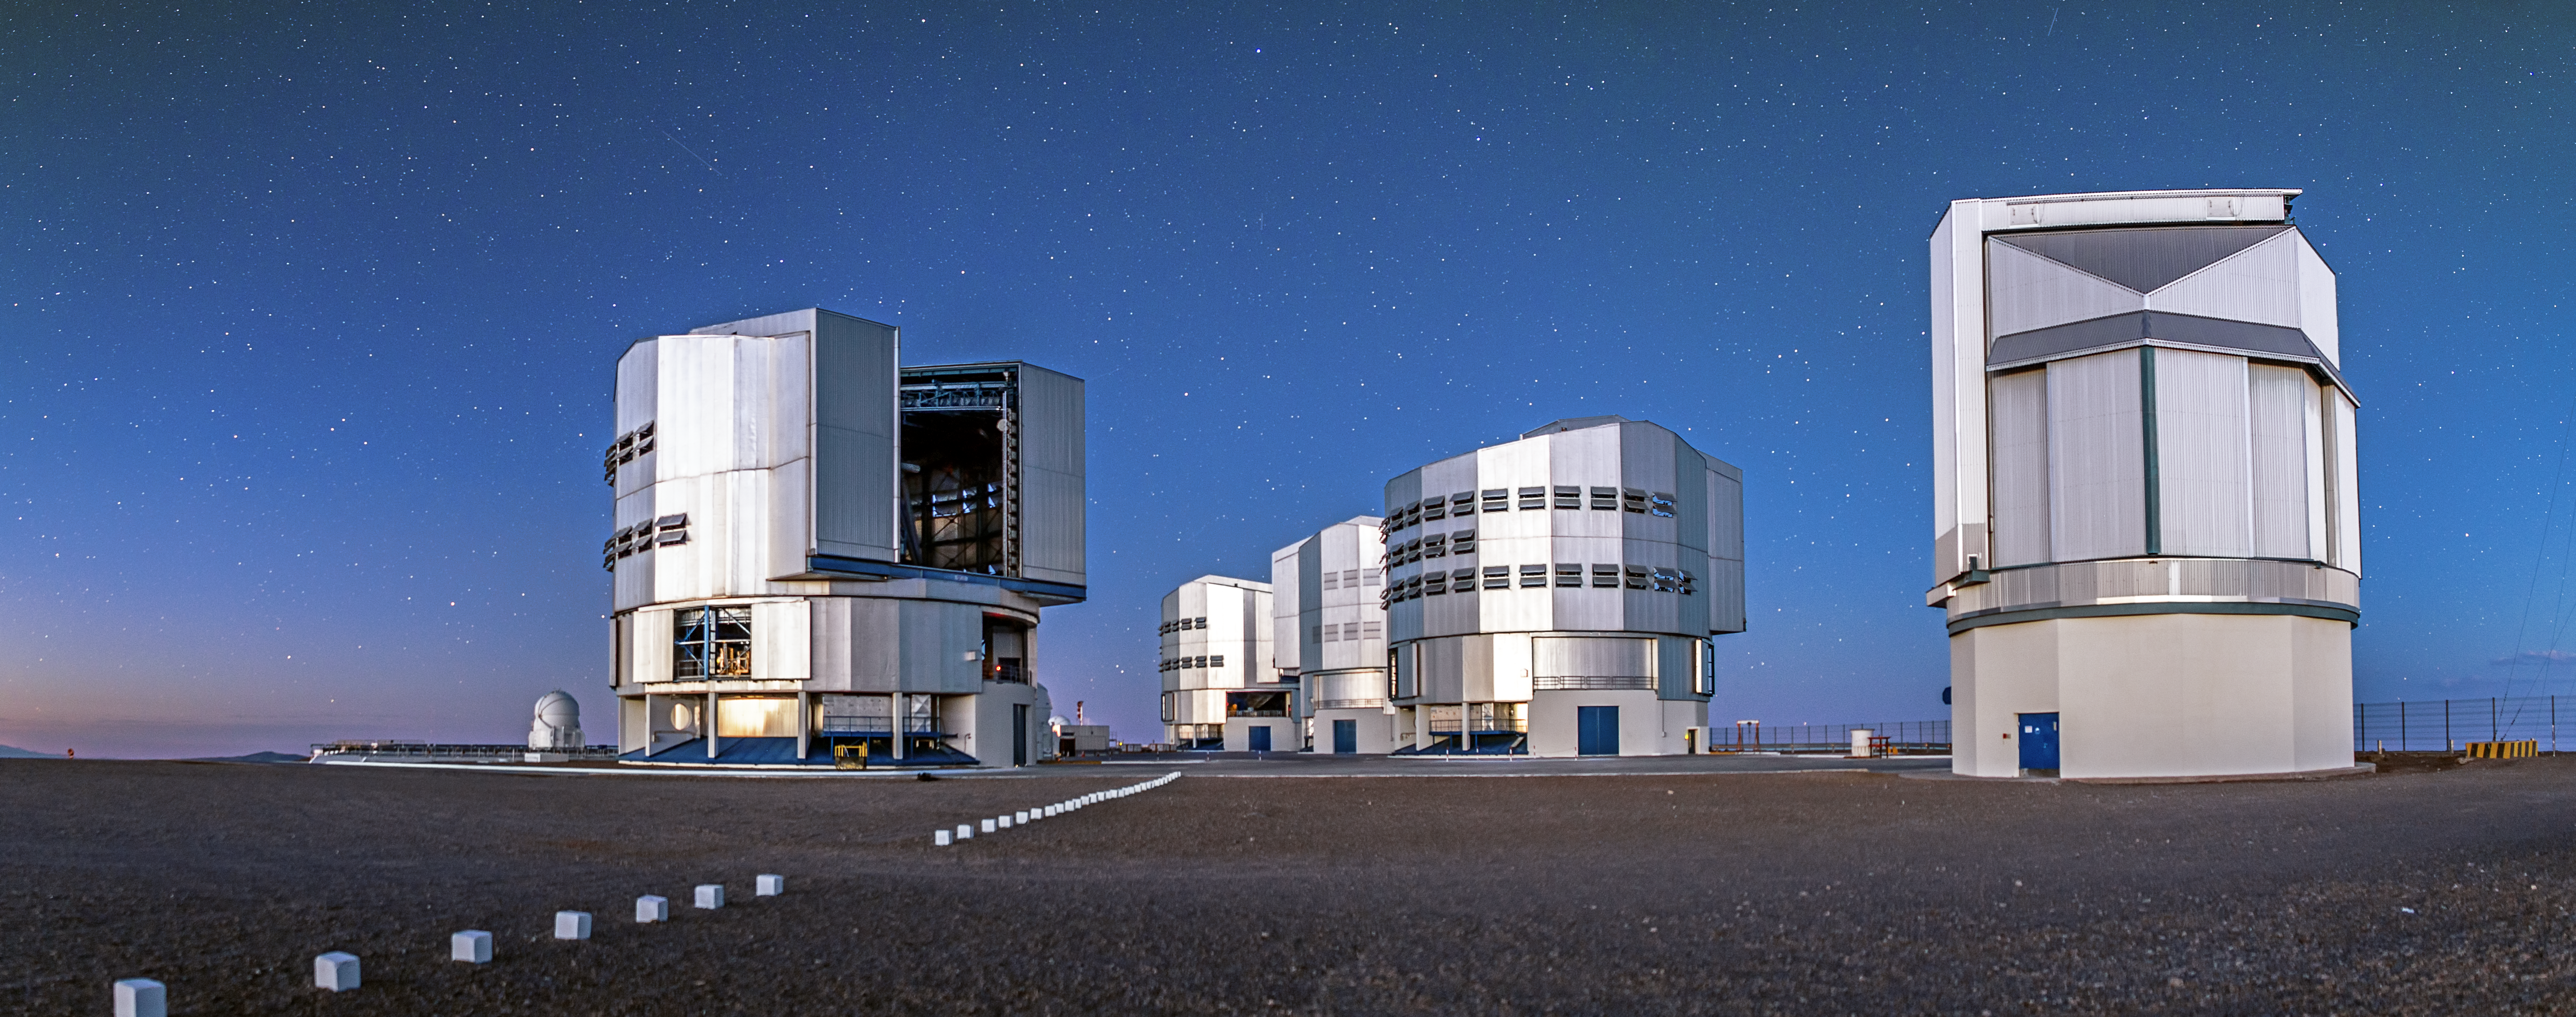

The VLT and VST

All four of the VLT's Unit Telescopes can be seen in this image, as well as the VLT Survey Telescope (far right). Whereas the VLT is designed to examine small areas of the sky in tremendous detail, the VST surveys large swathes of the sky in a much shorter period of time, collecting a huge archive of data that can be used to find small, interesting objects, such as near-Earth asteroids, exoplanets, and distant quasars.

Credit: A. Tudorica/ESO